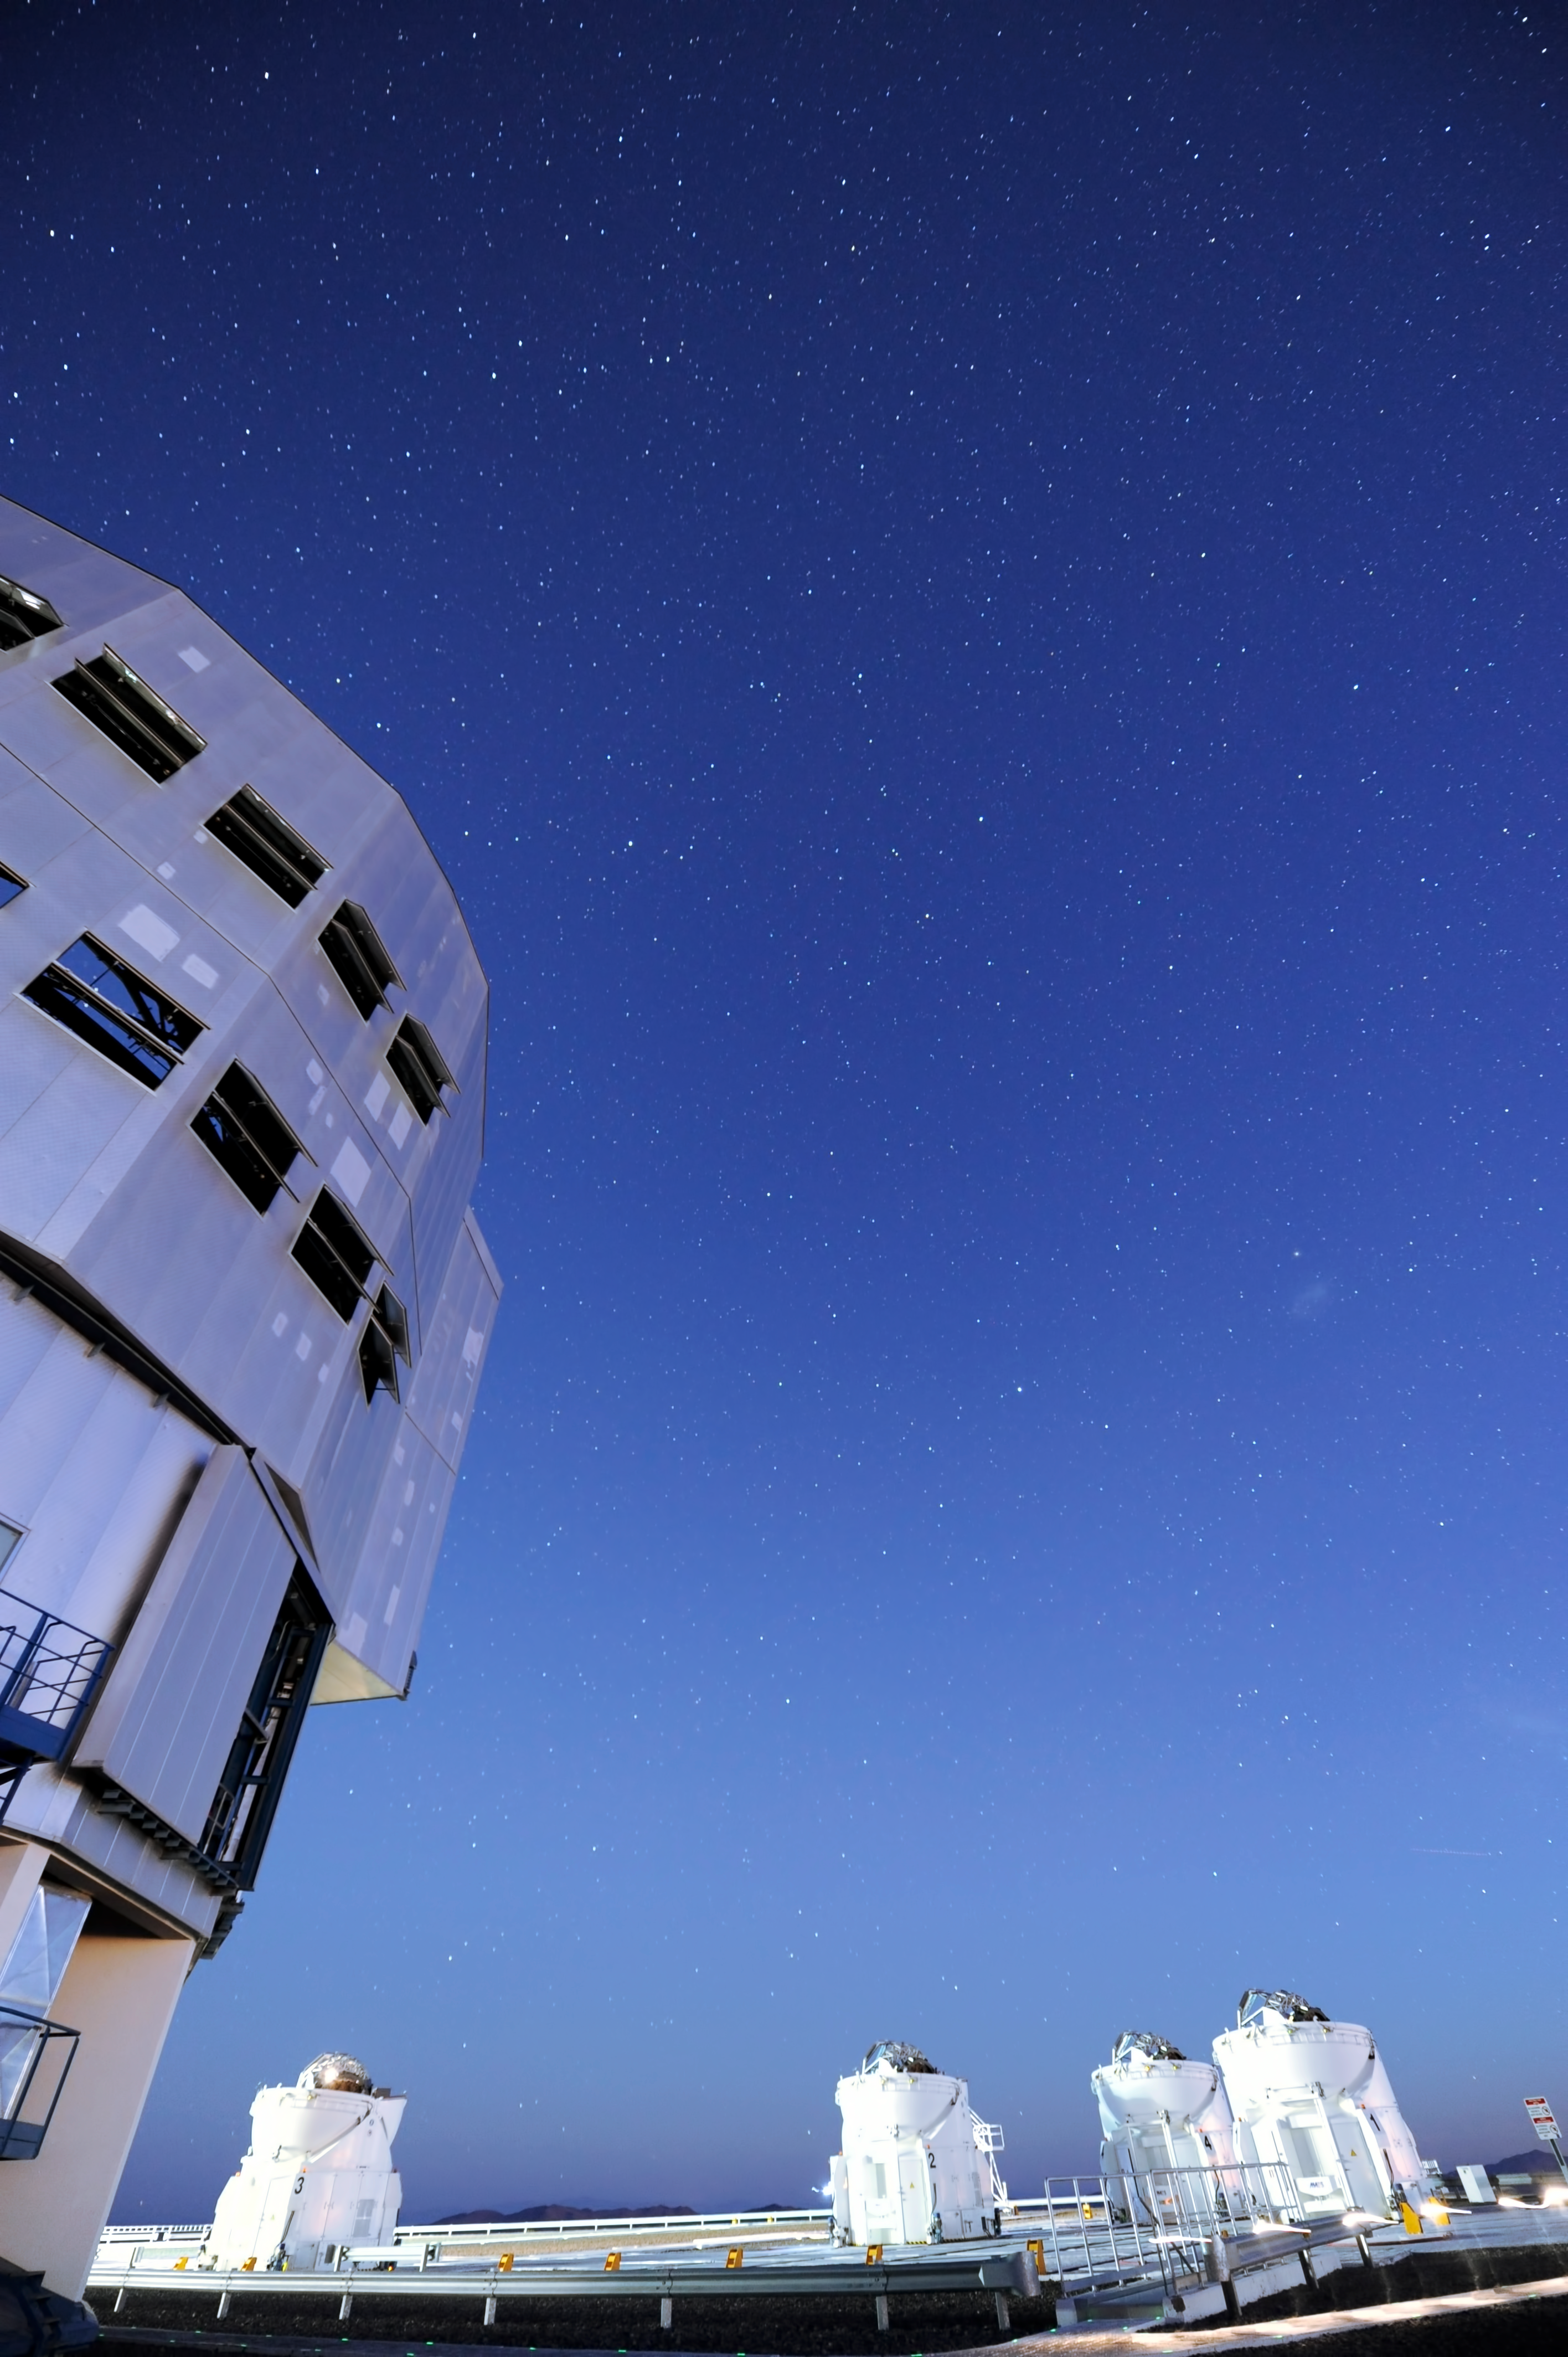

Unit and Auxiliary Telescopes

One Unit and four Auxiliary Telescopes.

Credit: ESO/C. Malin